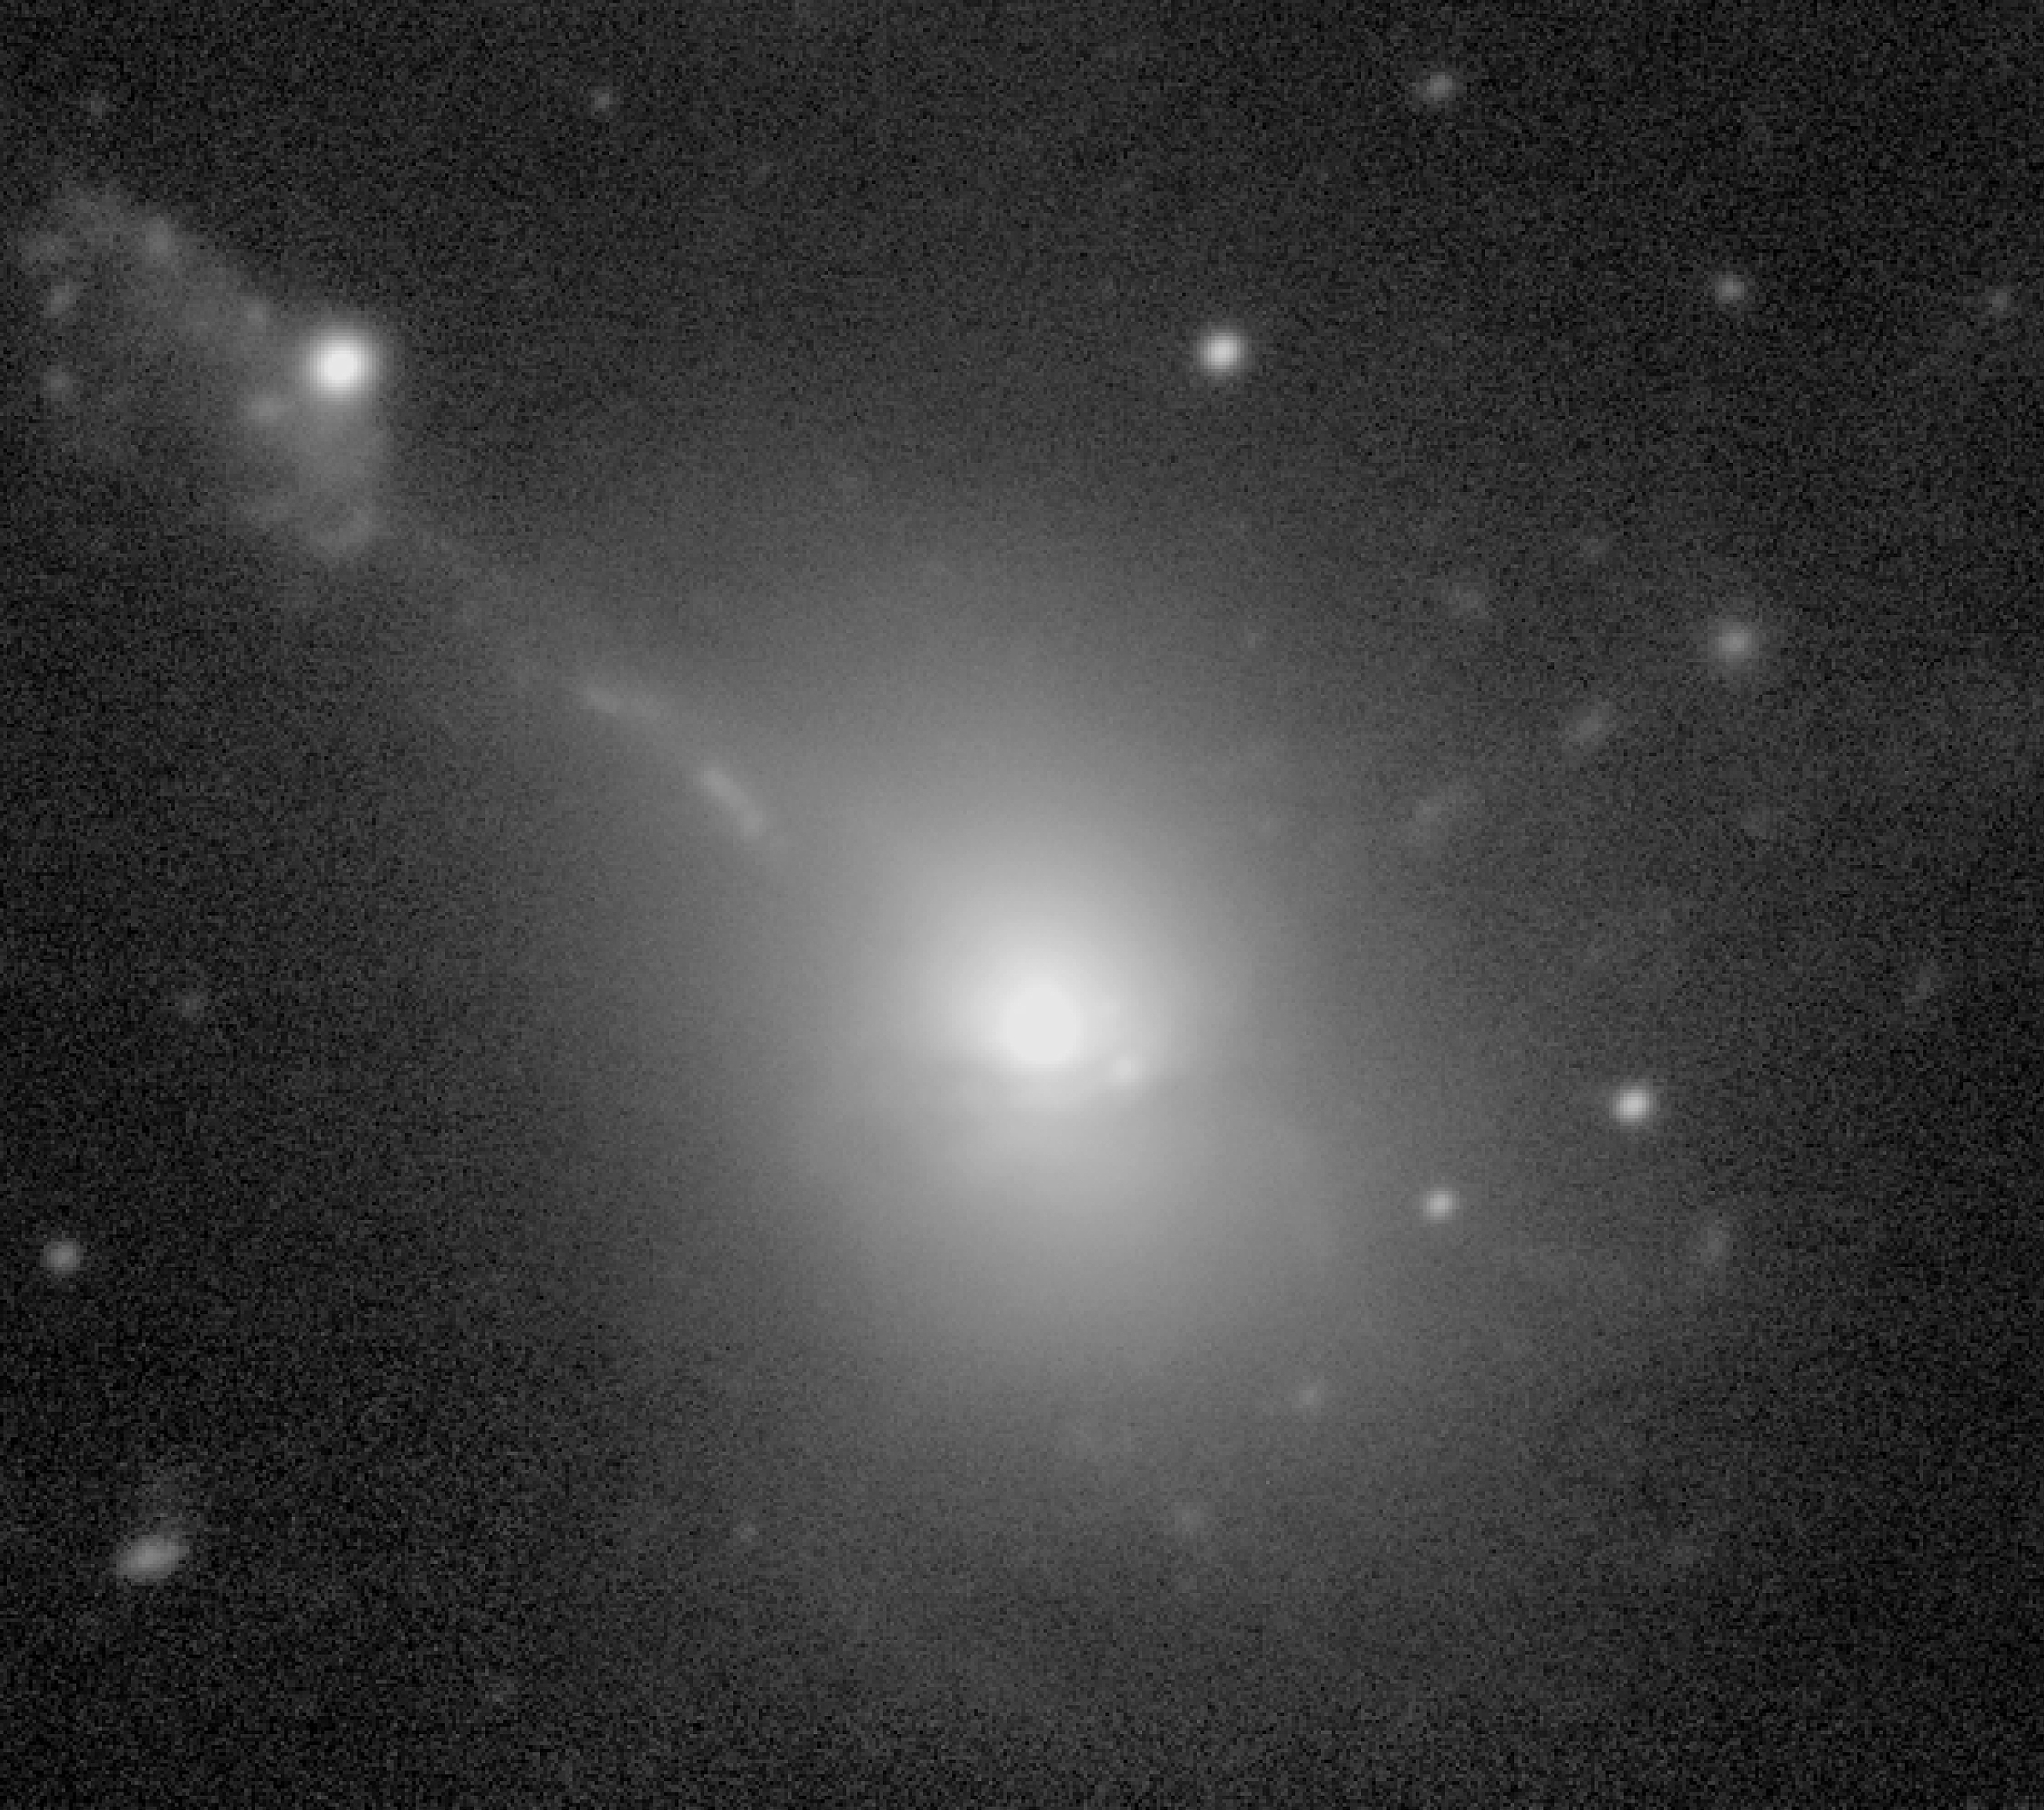

The VLT records faint structures in colliding galaxies

The image shows a view of IC 1182, based on a mosaic of sky exposures with the VLT Test Camera through a red optical filter. The image displays the intricate features in the central area in detail.

Credit: ESO